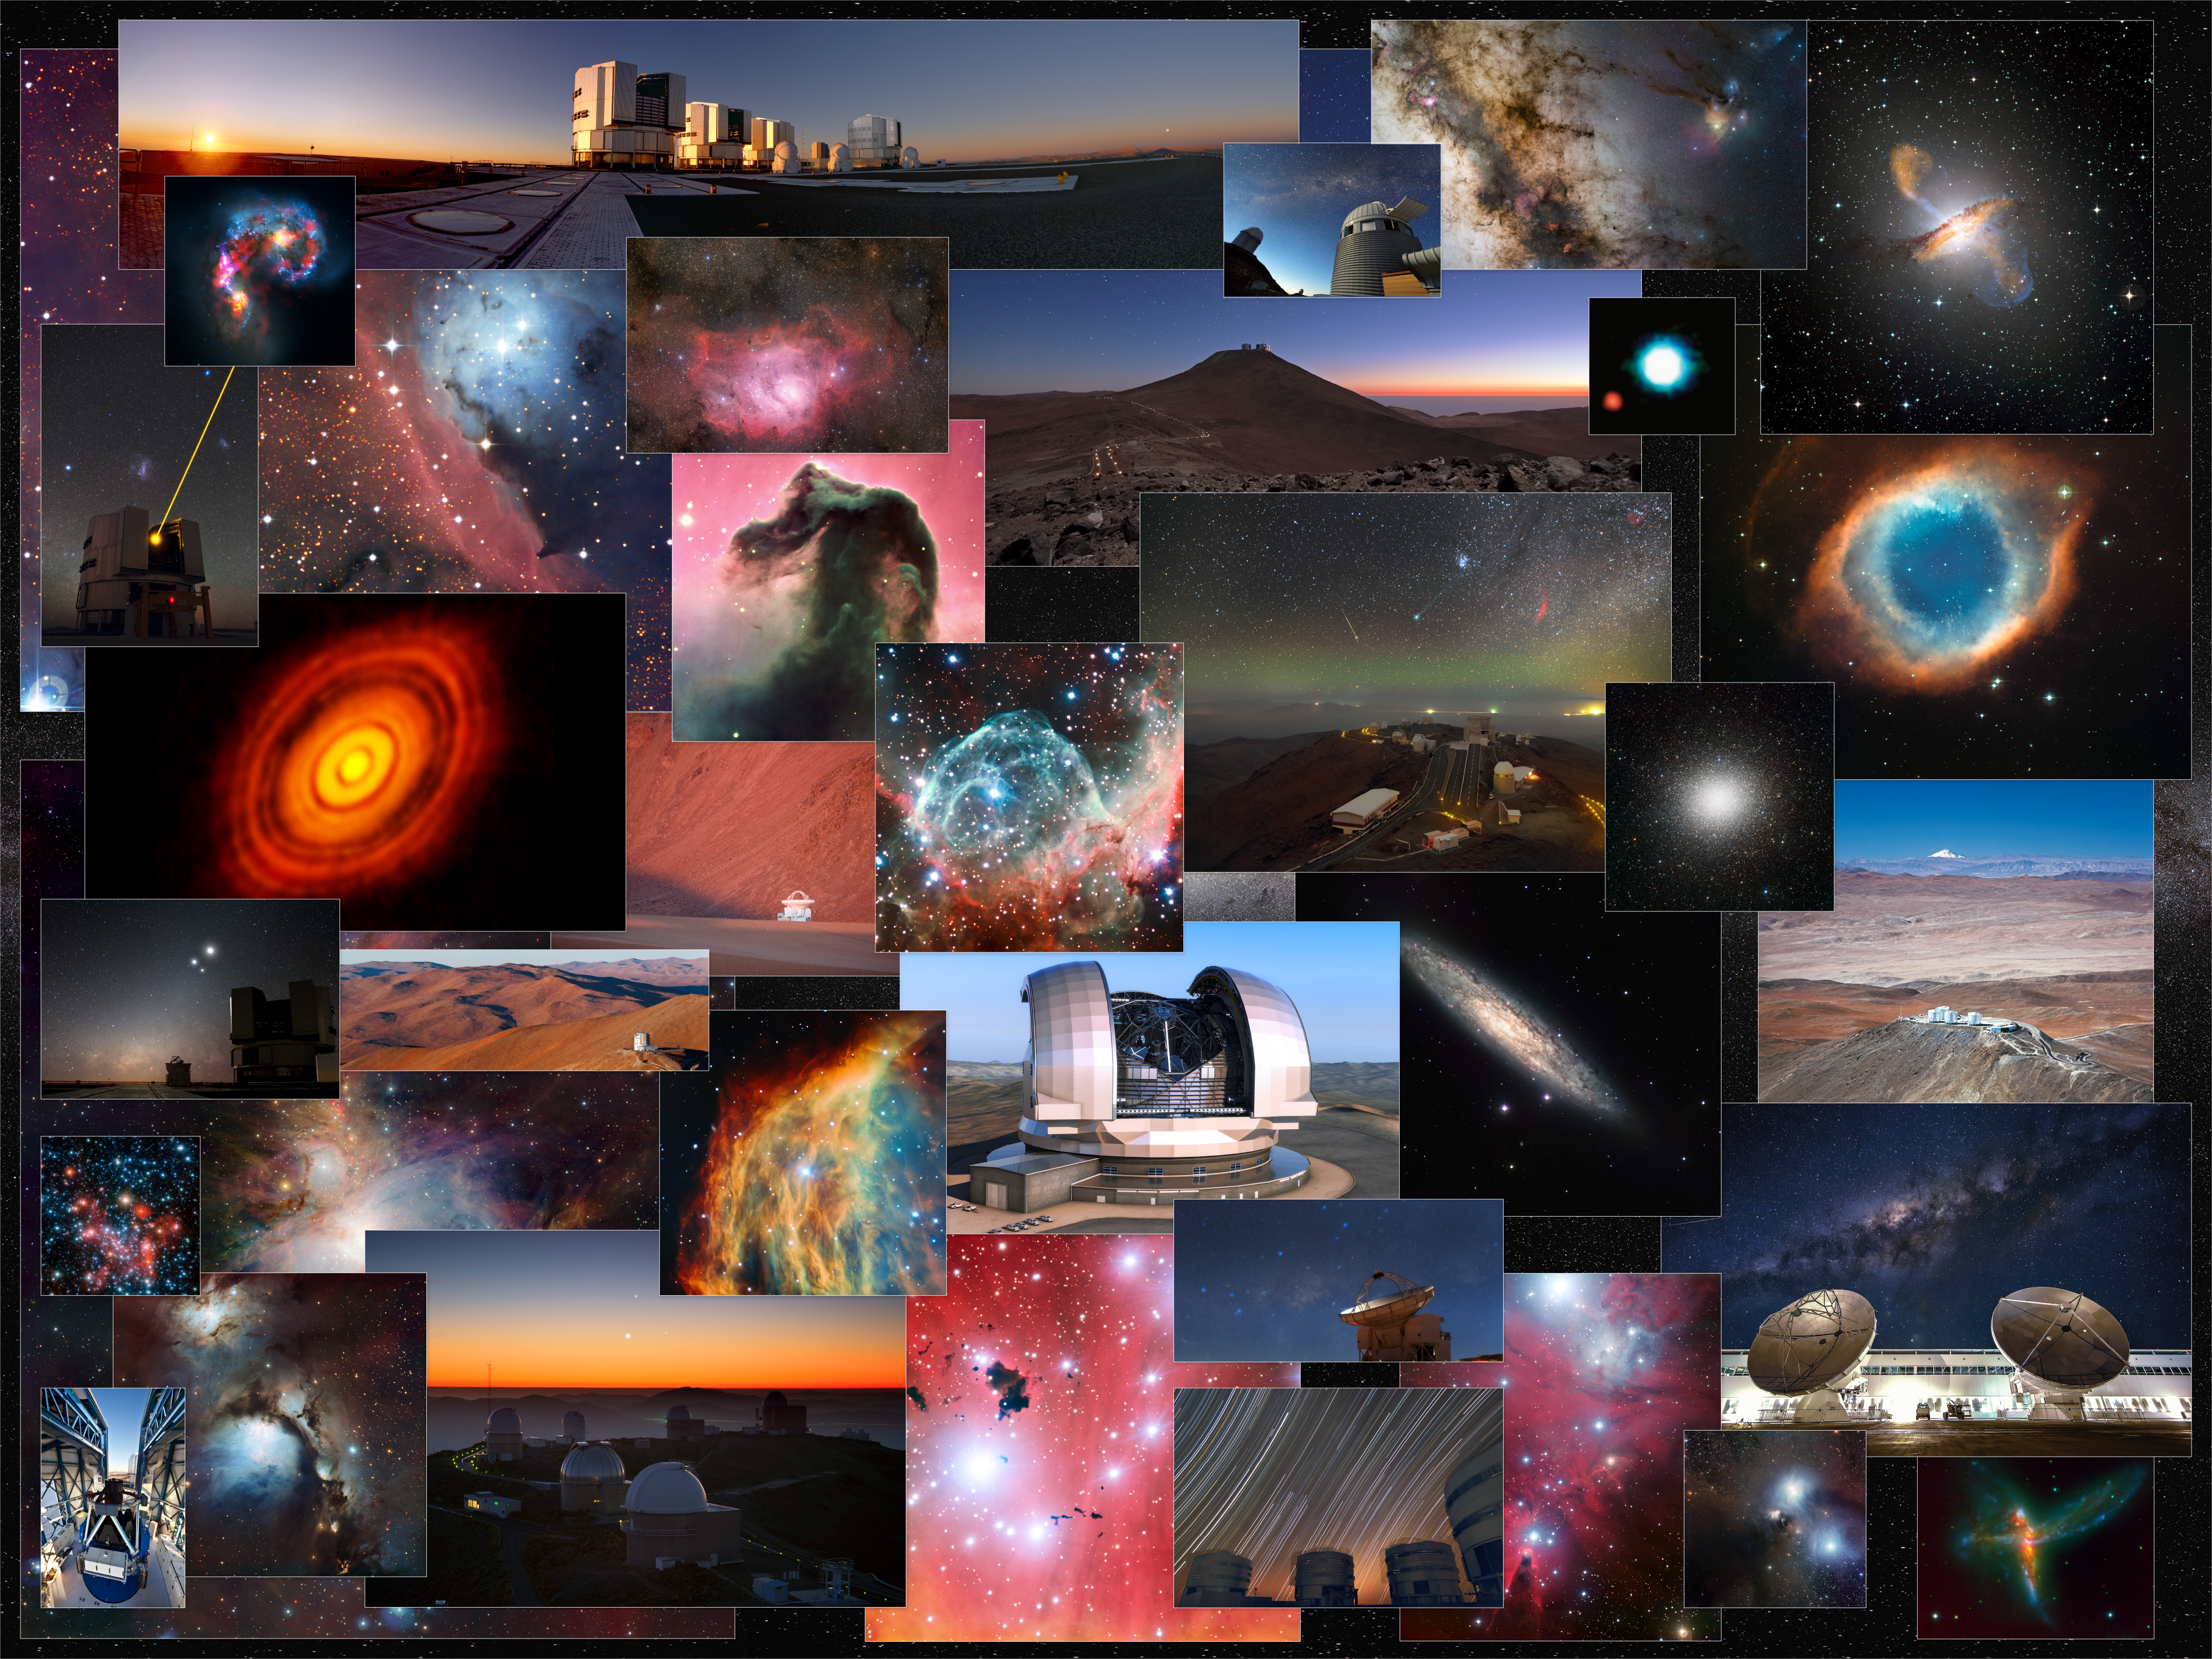

10 000th free image uploaded to the ESO image archive

On 30 September 2015 the 10 000th free image was uploaded to the ESO Image Archive. The collection features an impressive array of cosmic phenomena — including galaxies, nebulae and star clusters. In addition there are also many spectacular views of the Atacama Large Millimeter/submillimeter Array (ALMA) and the APEX telescope, high in the Andes, as well as of the Paranal and La Silla Observatories in the barren landscapes of northern Chile.

This picture is a mosaic of 100 of the top images in the collection.

Credit: ESO